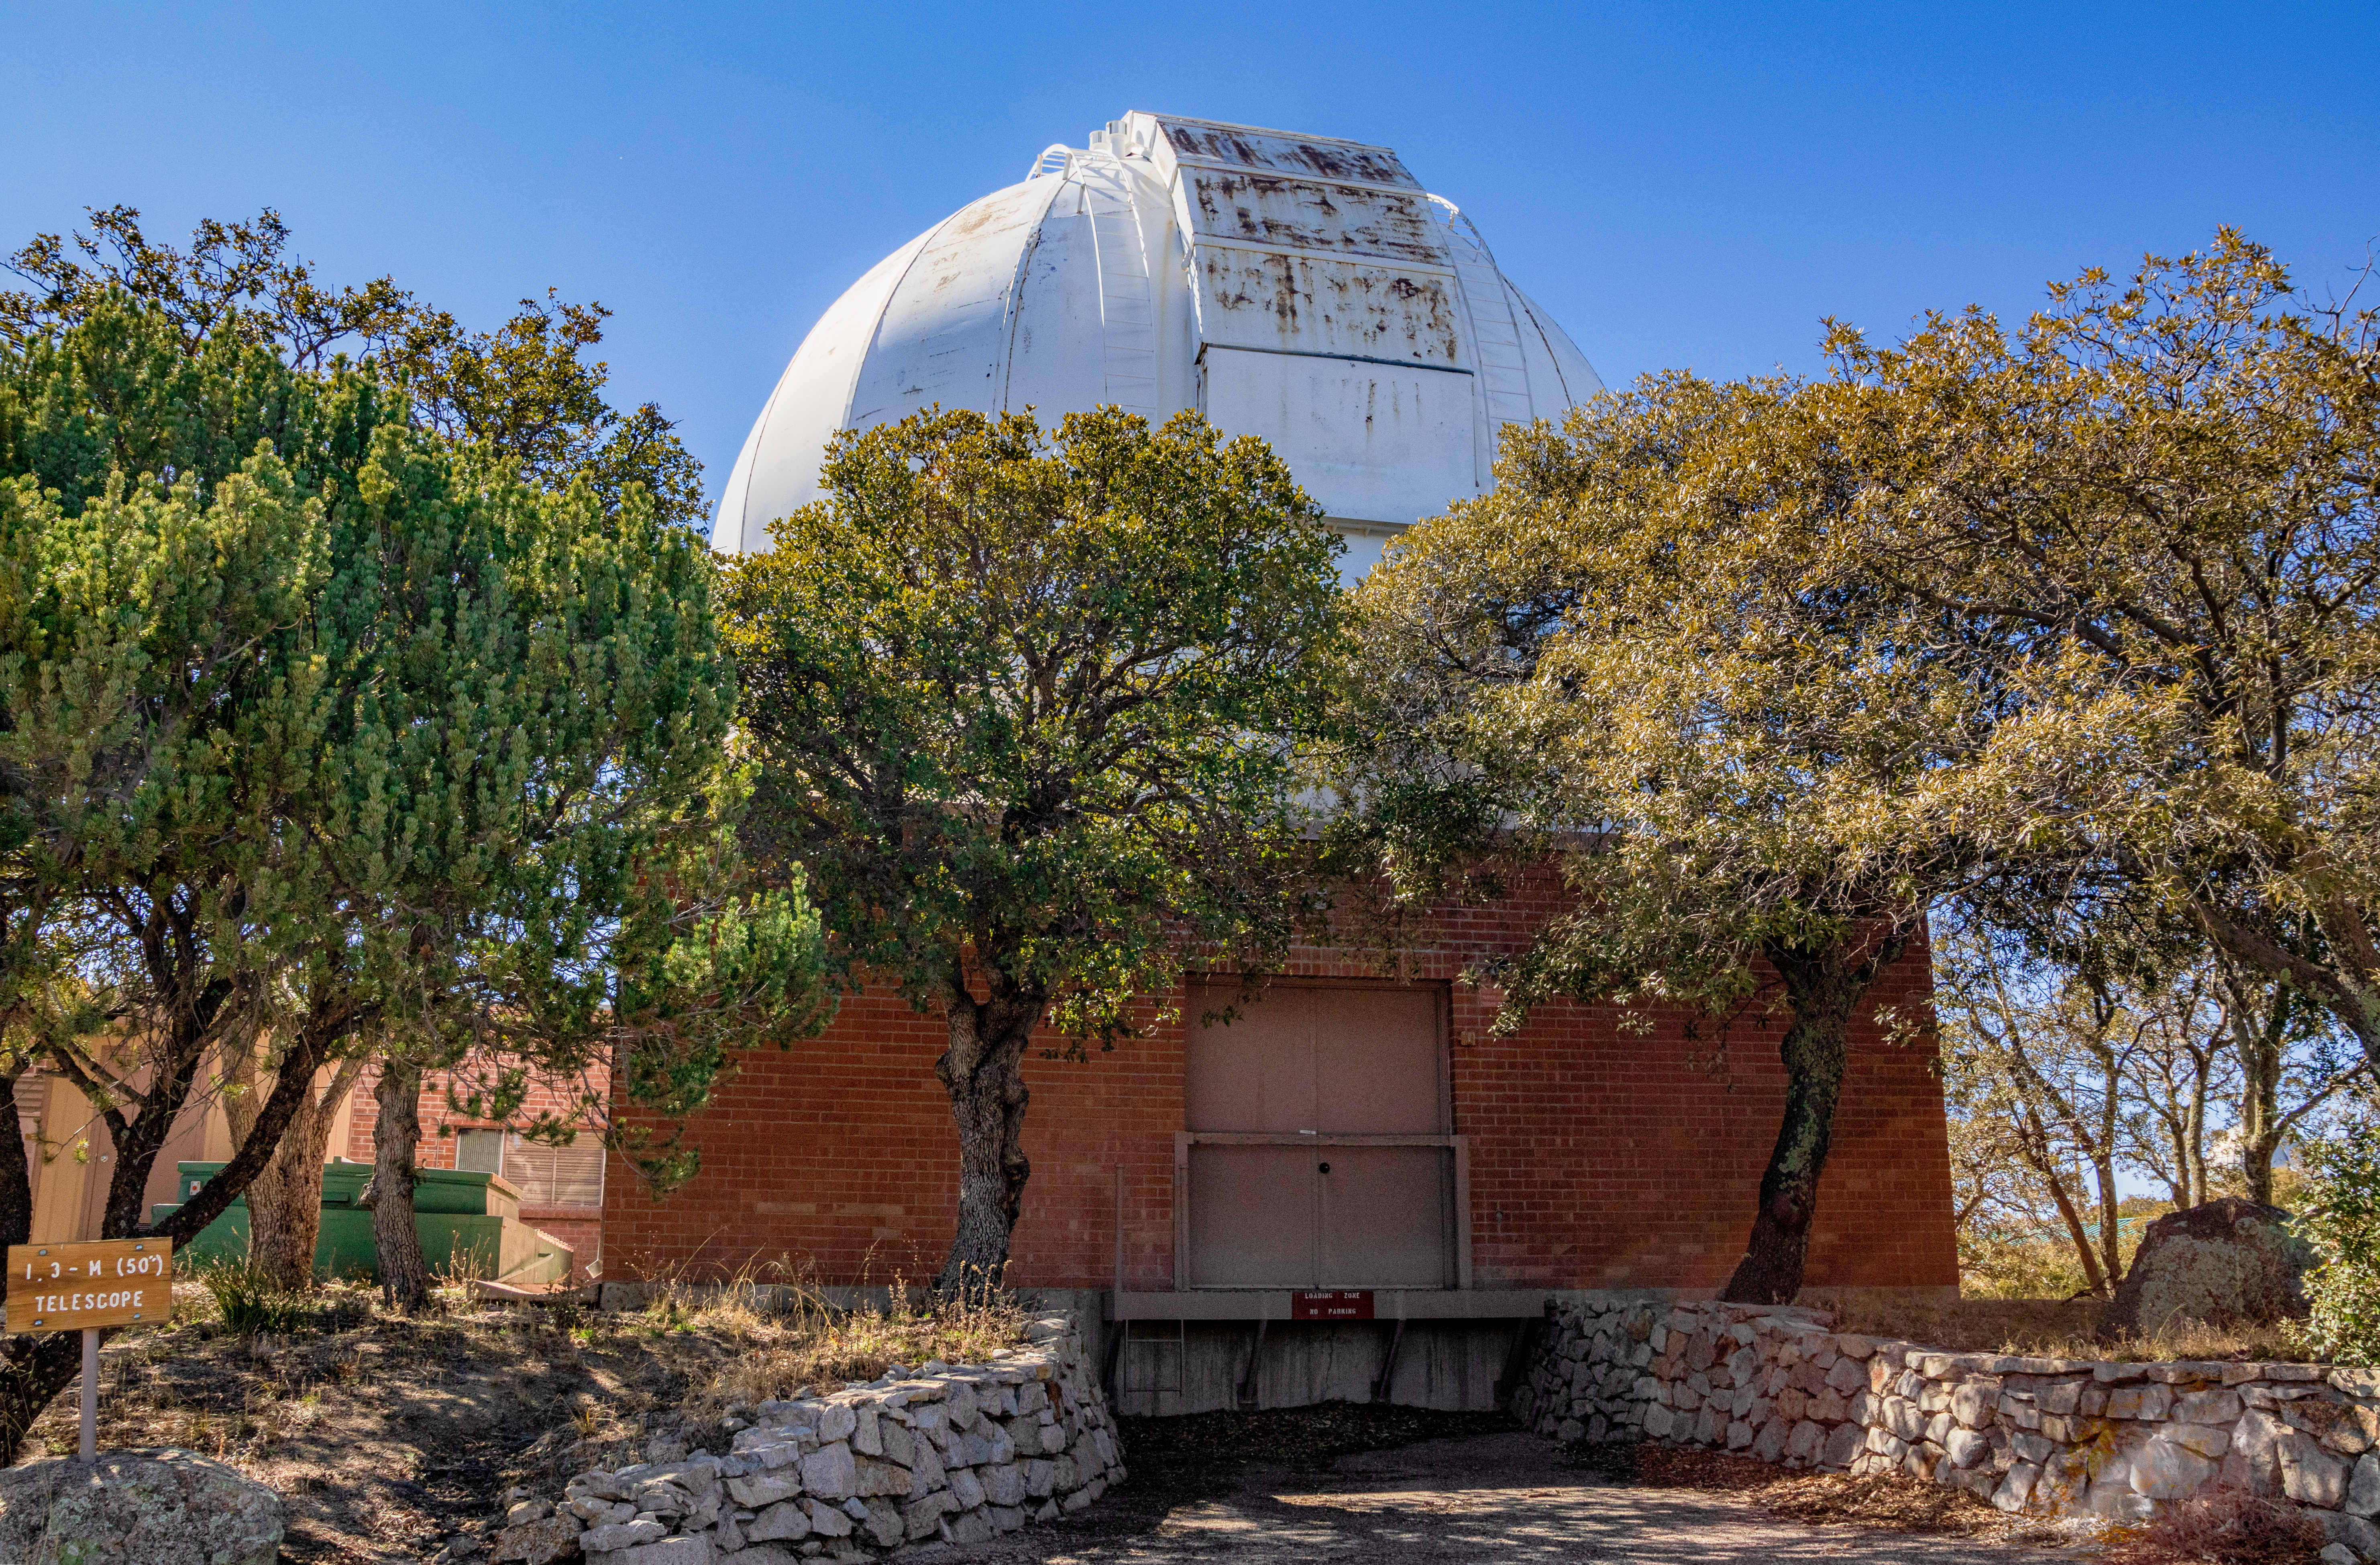

Robotically Controlled Telescope

The Robotically Controlled Telescope at Kitt Peak National Observatory (KPNO), a Program of NSF NOIRLab.

Credit: KPNO/NOIRLab/NSF/AURA/T. Matsopoulos